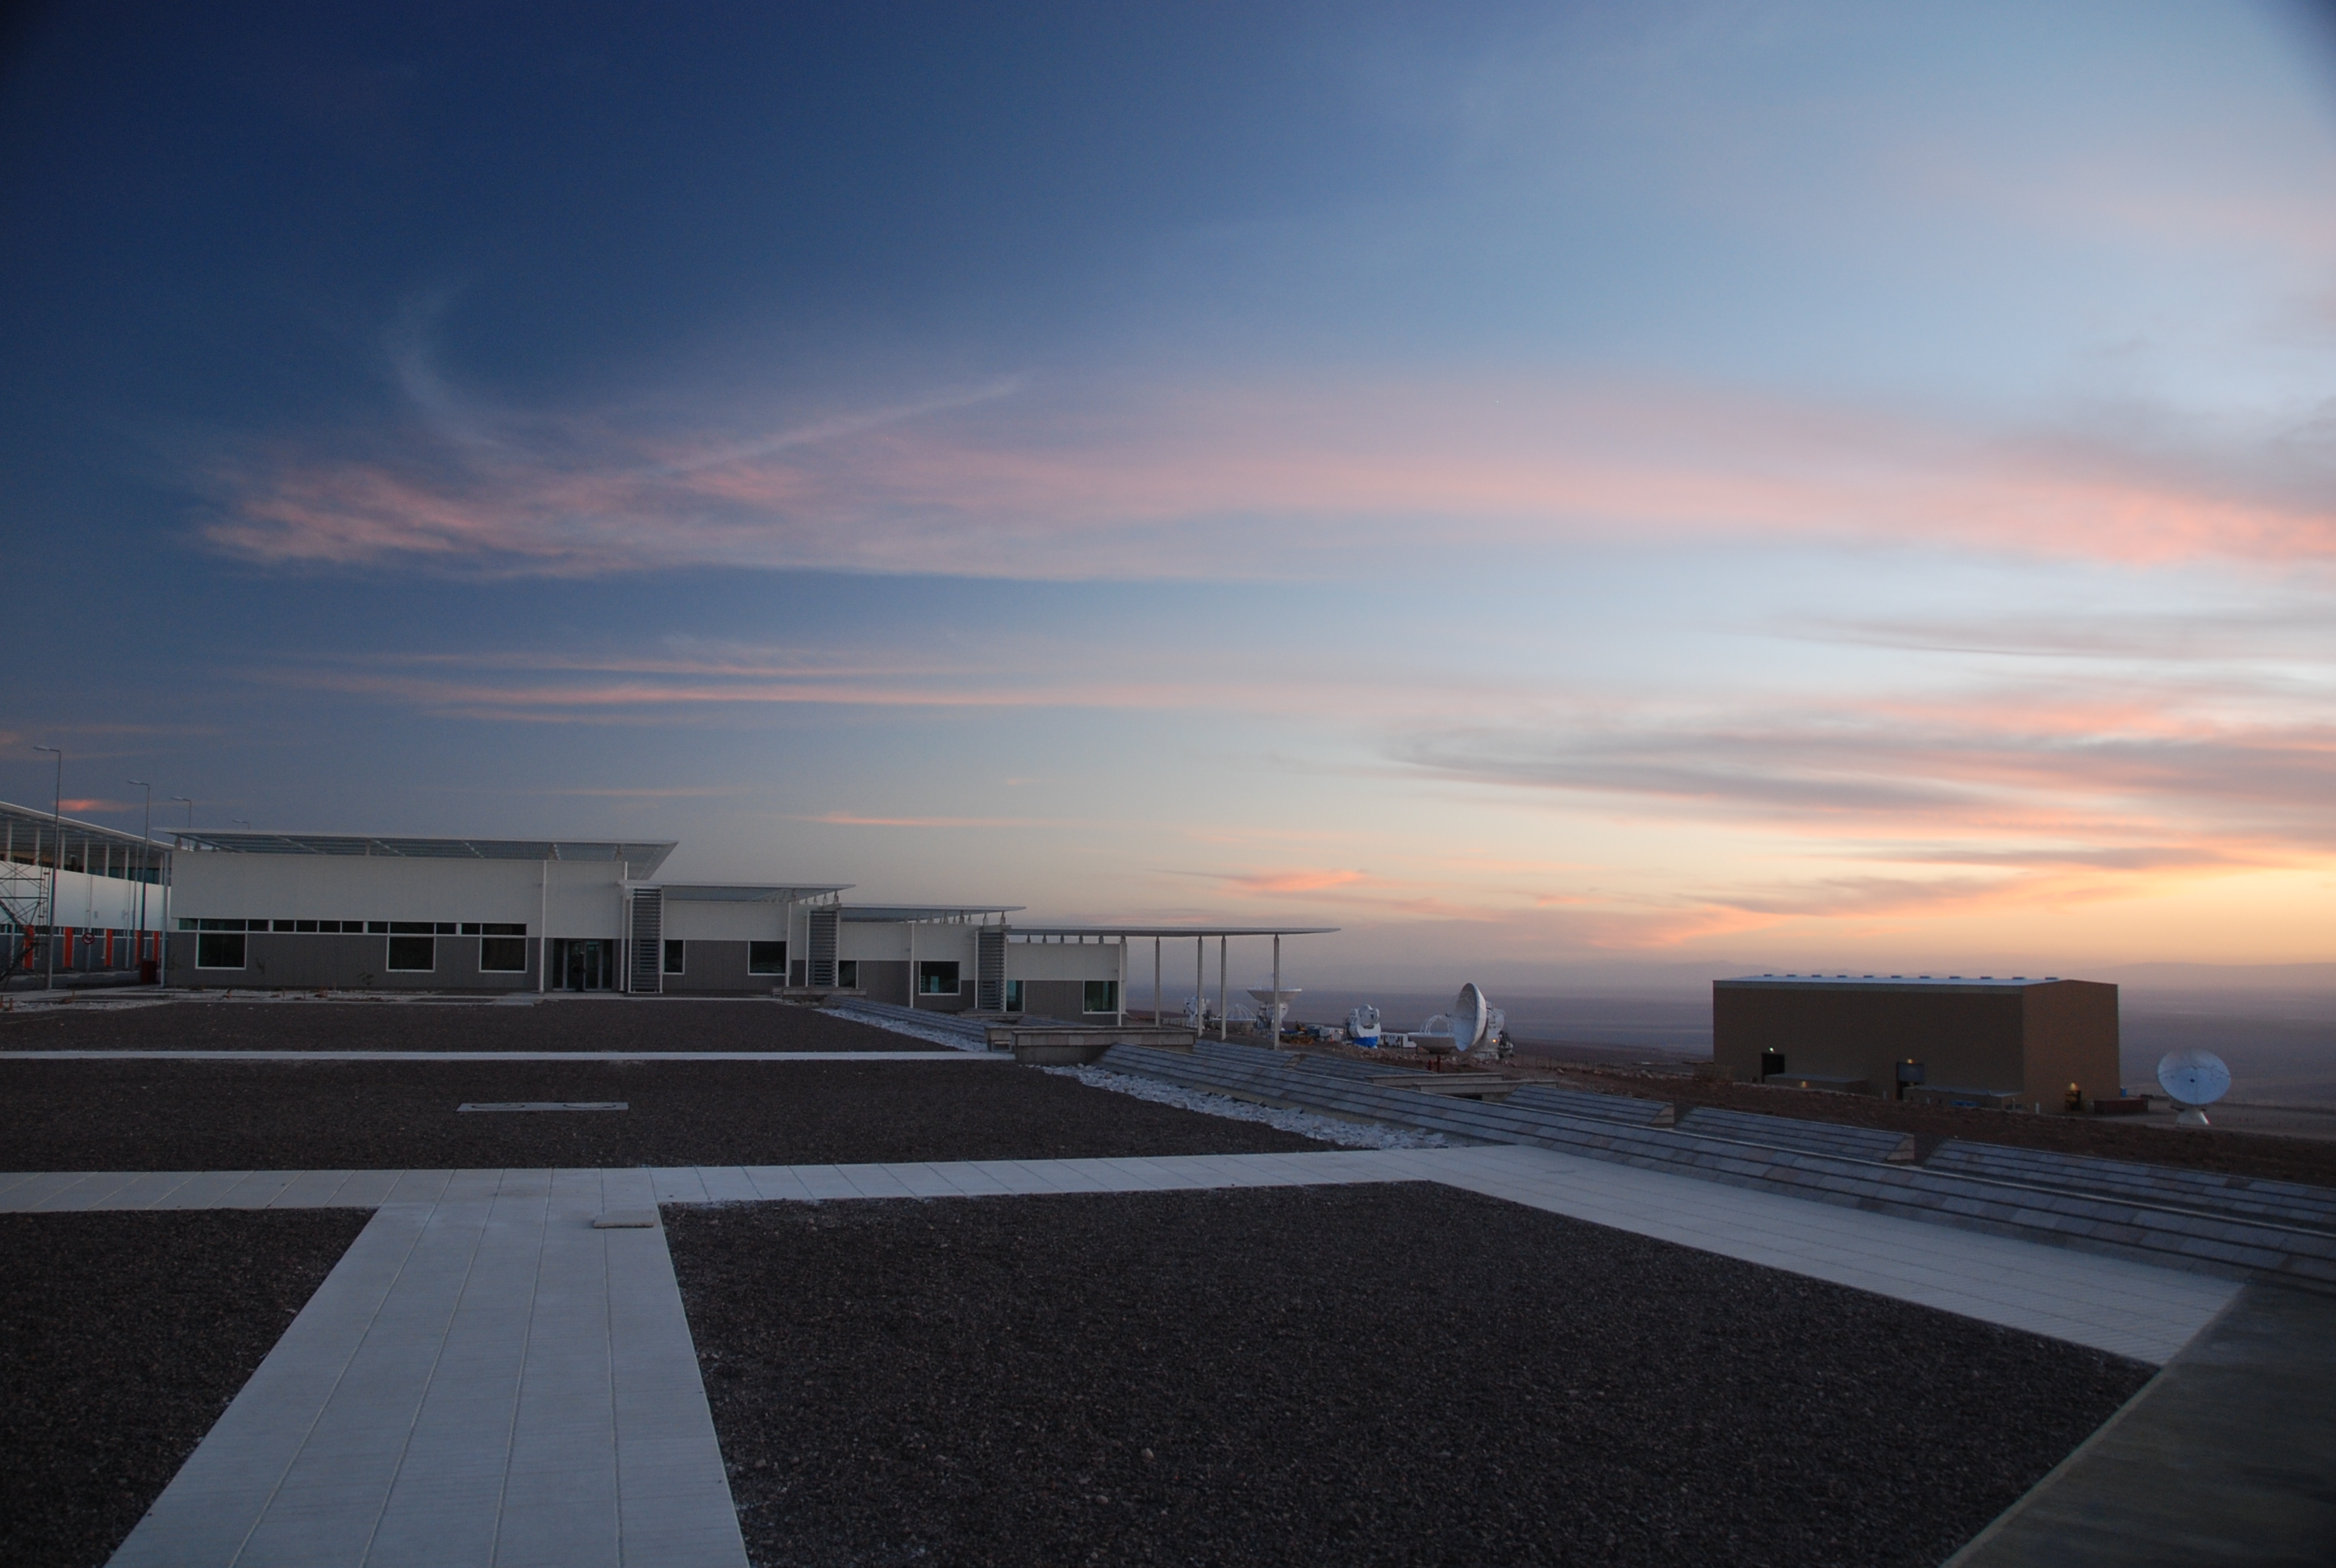

The OSF at sunrise

The OSF at sunrise. To the right, the American assembly site. The OSF building completed in 2008.

Credit: ALMA (ESO/NAOJ/NRAO)